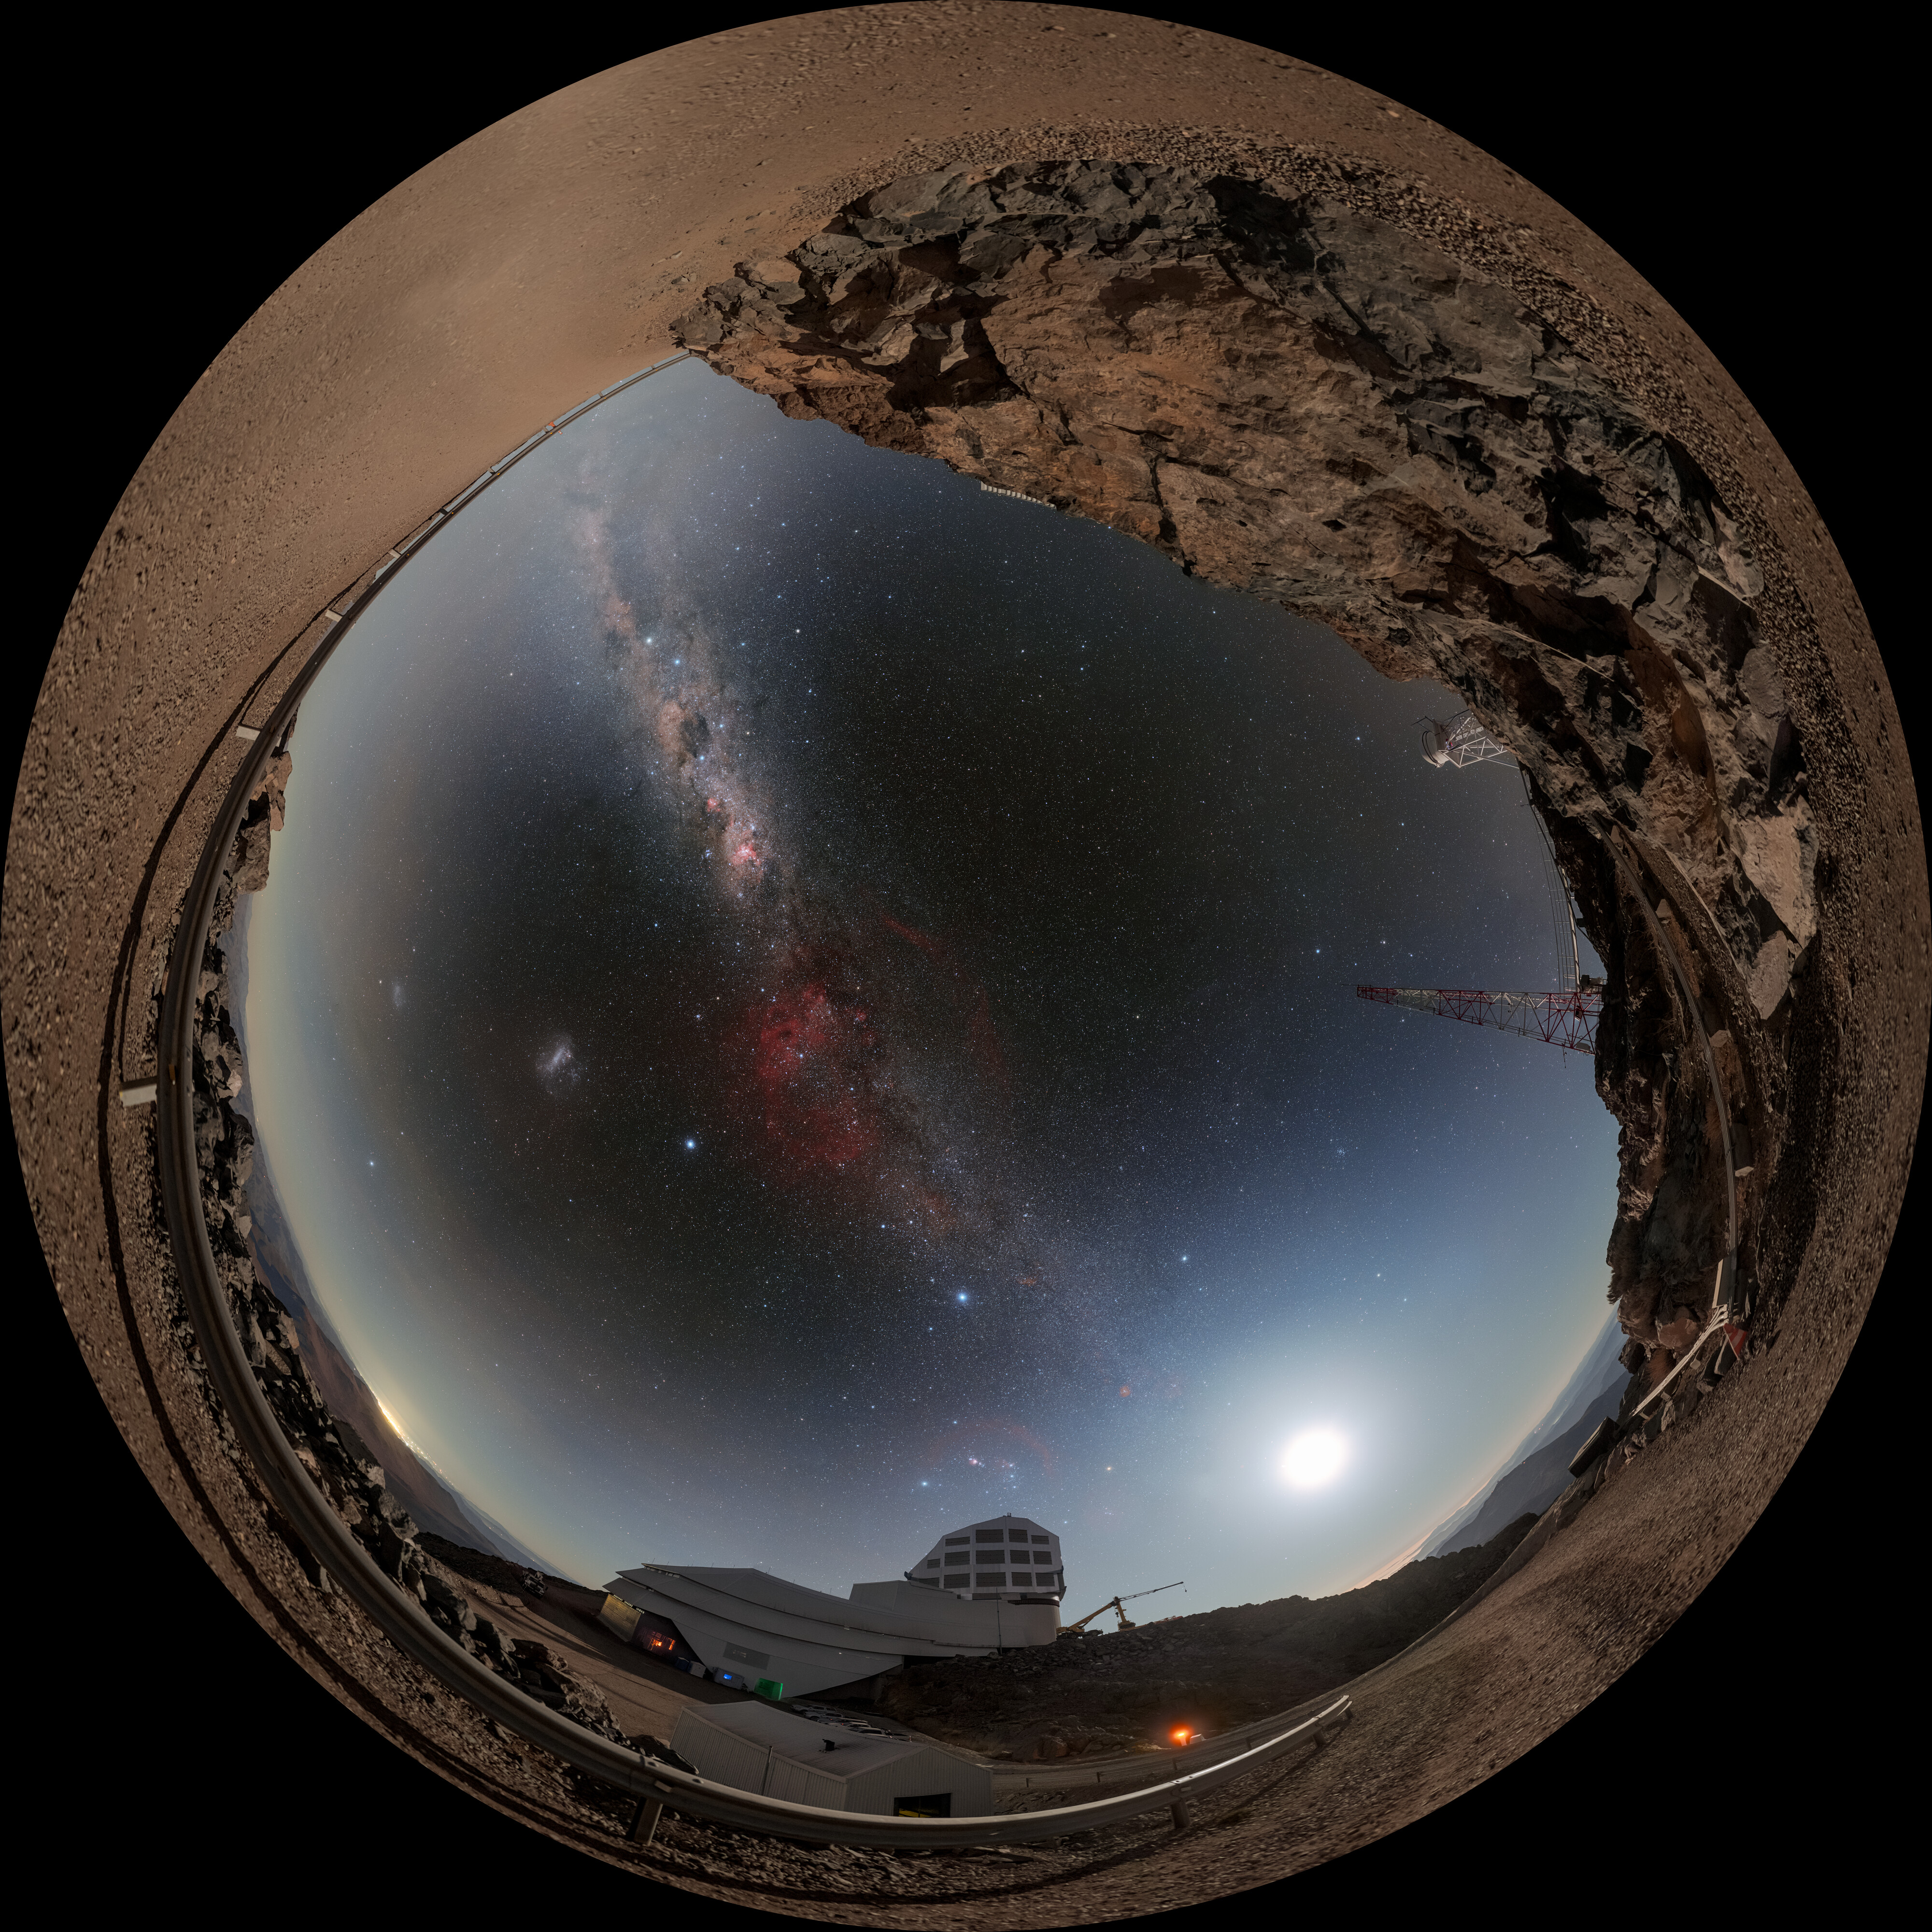

Rubin, the Moon, and the Milky Way (Fulldome)

Night arrives at NSF–DOE Vera C. Rubin Observatory, jointly funded by the U.S. National Science Foundation (NSF) and the U.S. Department of Energy Office of Science (DOE/SC), and brings with it stunning views of some of our celestial neighbors. To the left of Rubin the full Moon rises and while the Milky Way illuminates the night.

This image was featured as a NOIRLab Image of the Week. 360-panorama and zoomed-in panorama versions of this image are also available. Petr Horálek, the photographer, is a NOIRLab Audiovisual Ambassador.

Credit: RubinObs/NOIRLab/SLAC/NSF/DOE/AURA//P. Horálek (Institute of Physics in Opava)